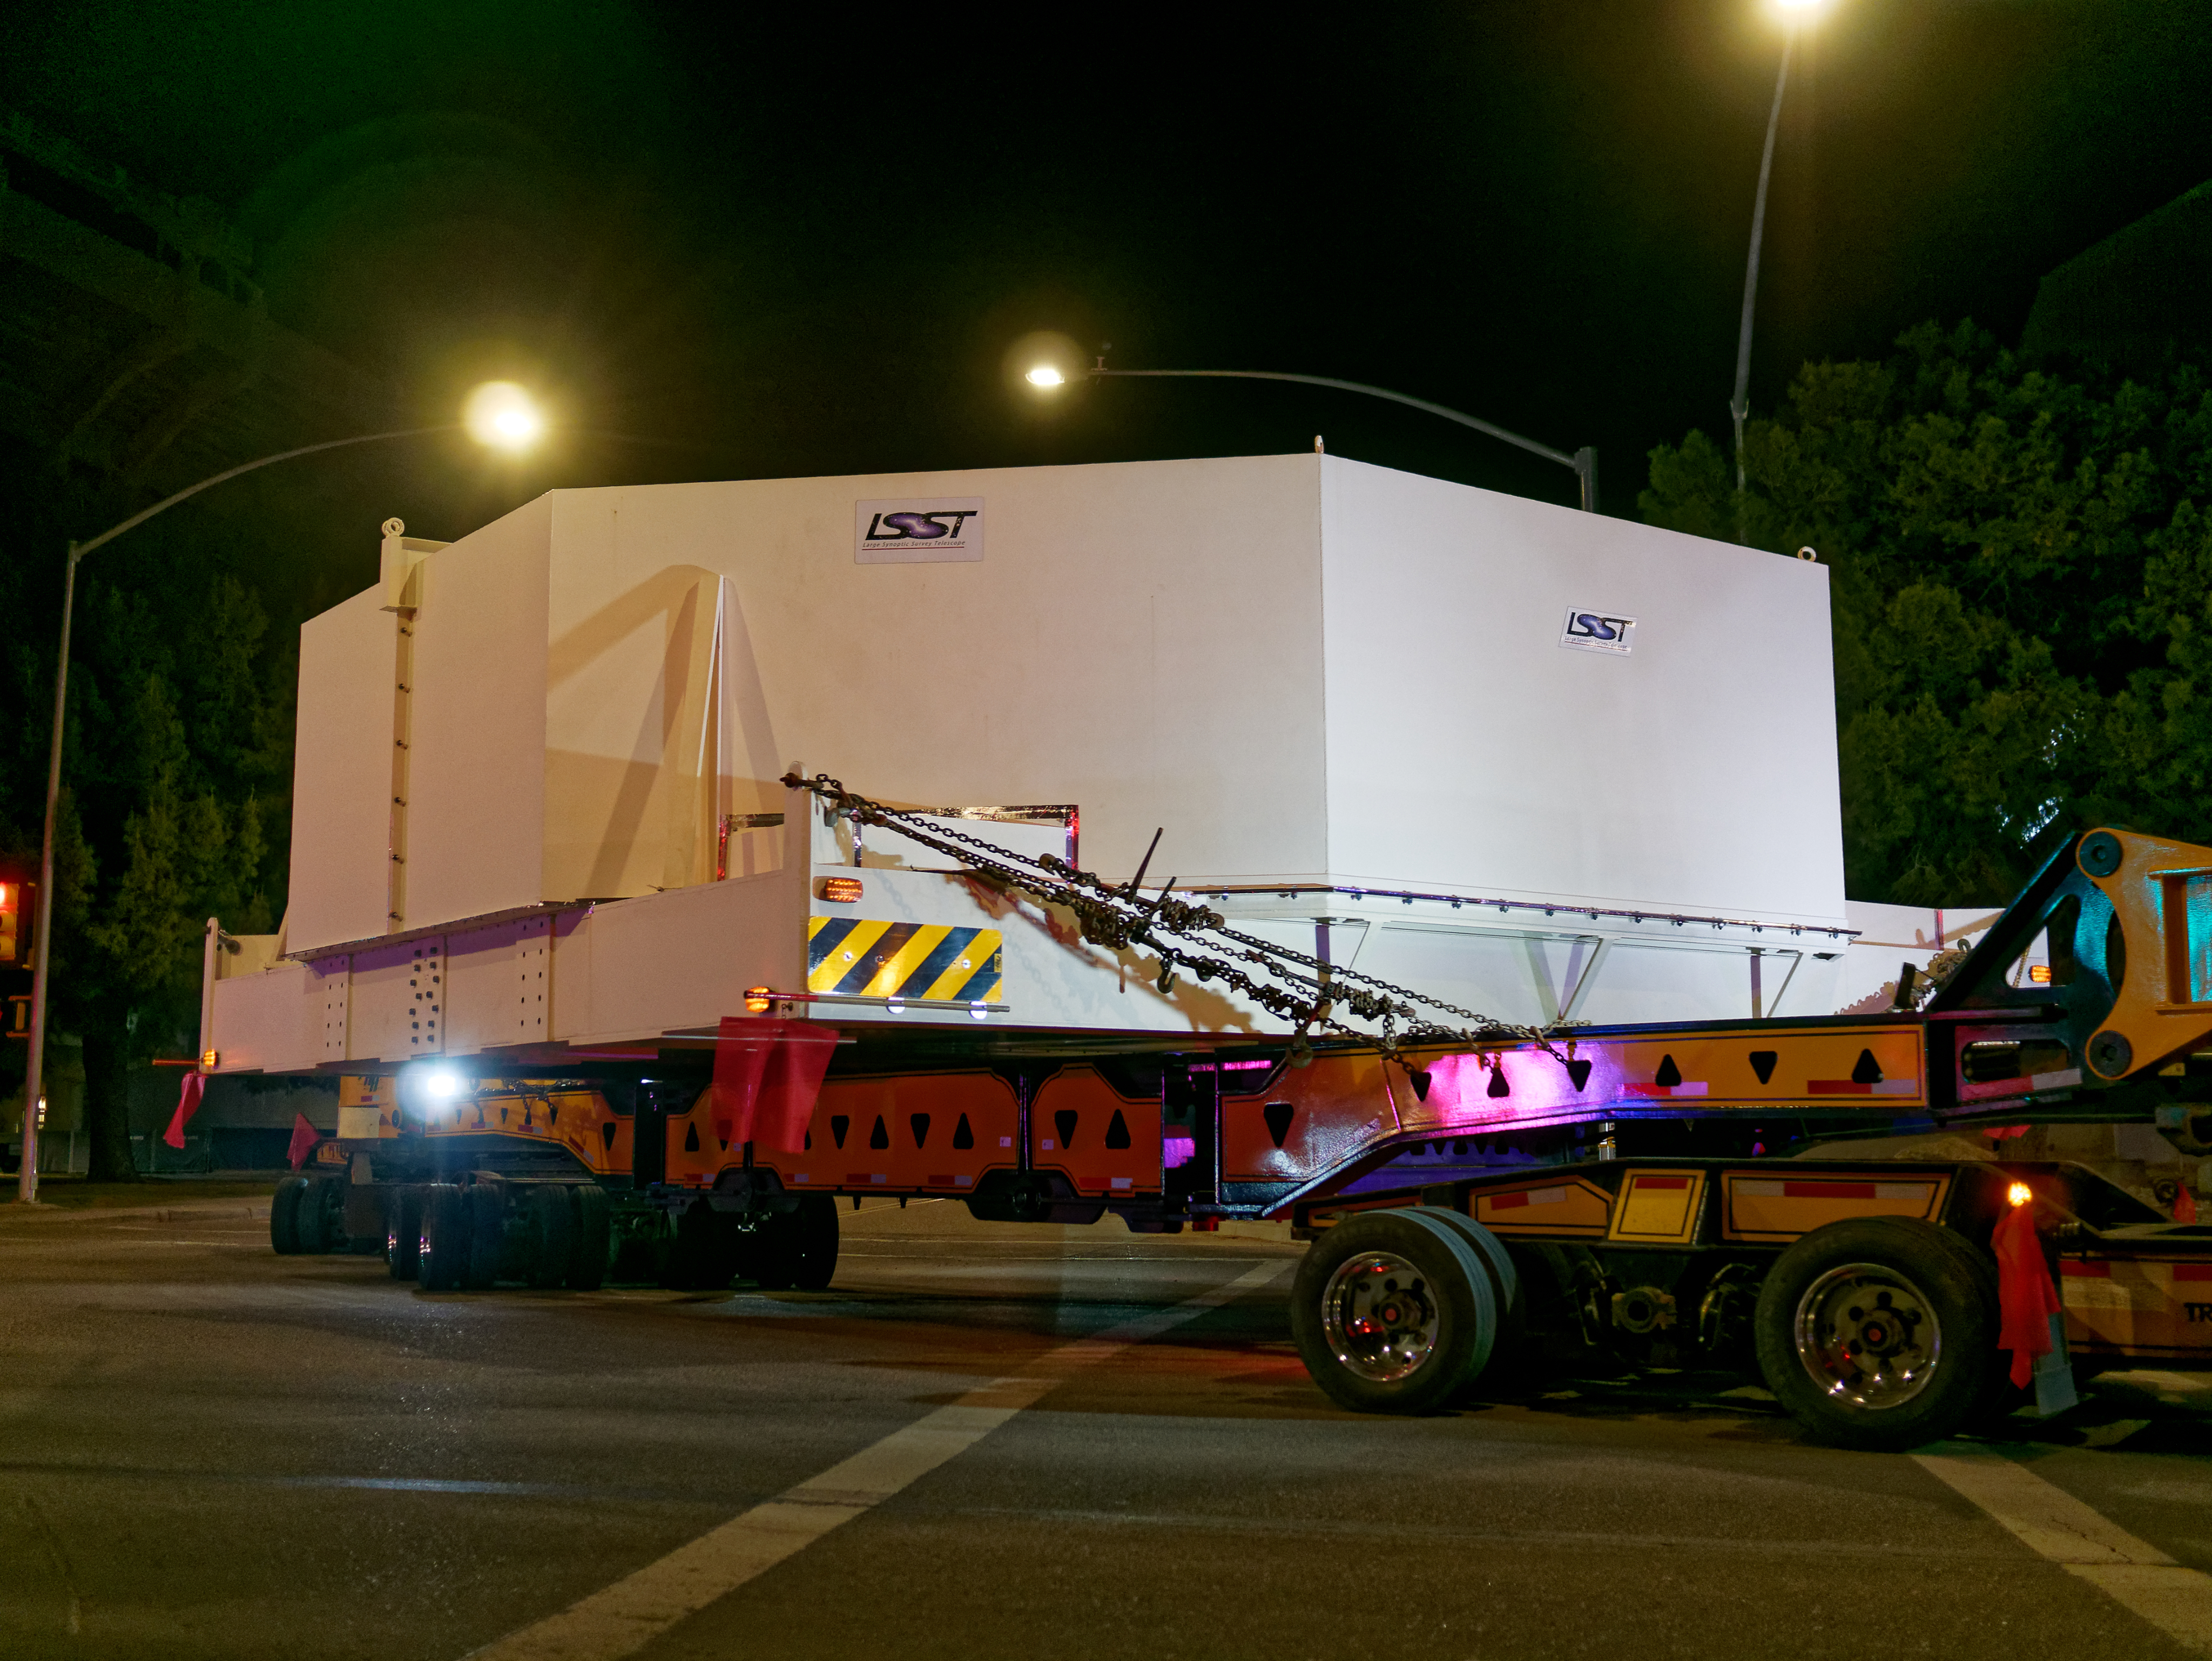

M1M3 Leaves Tucson

The LSST Primary/Tertiary Mirror (M1M3) left Tucson early this morning on a transport vehicle bound for Houston. With such a wide and fragile cargo load it will take about 10 days to make the trip! Read more at ow.ly/jp0V30o2SXM

Credit: Rubin Observatory/NSF/AURA